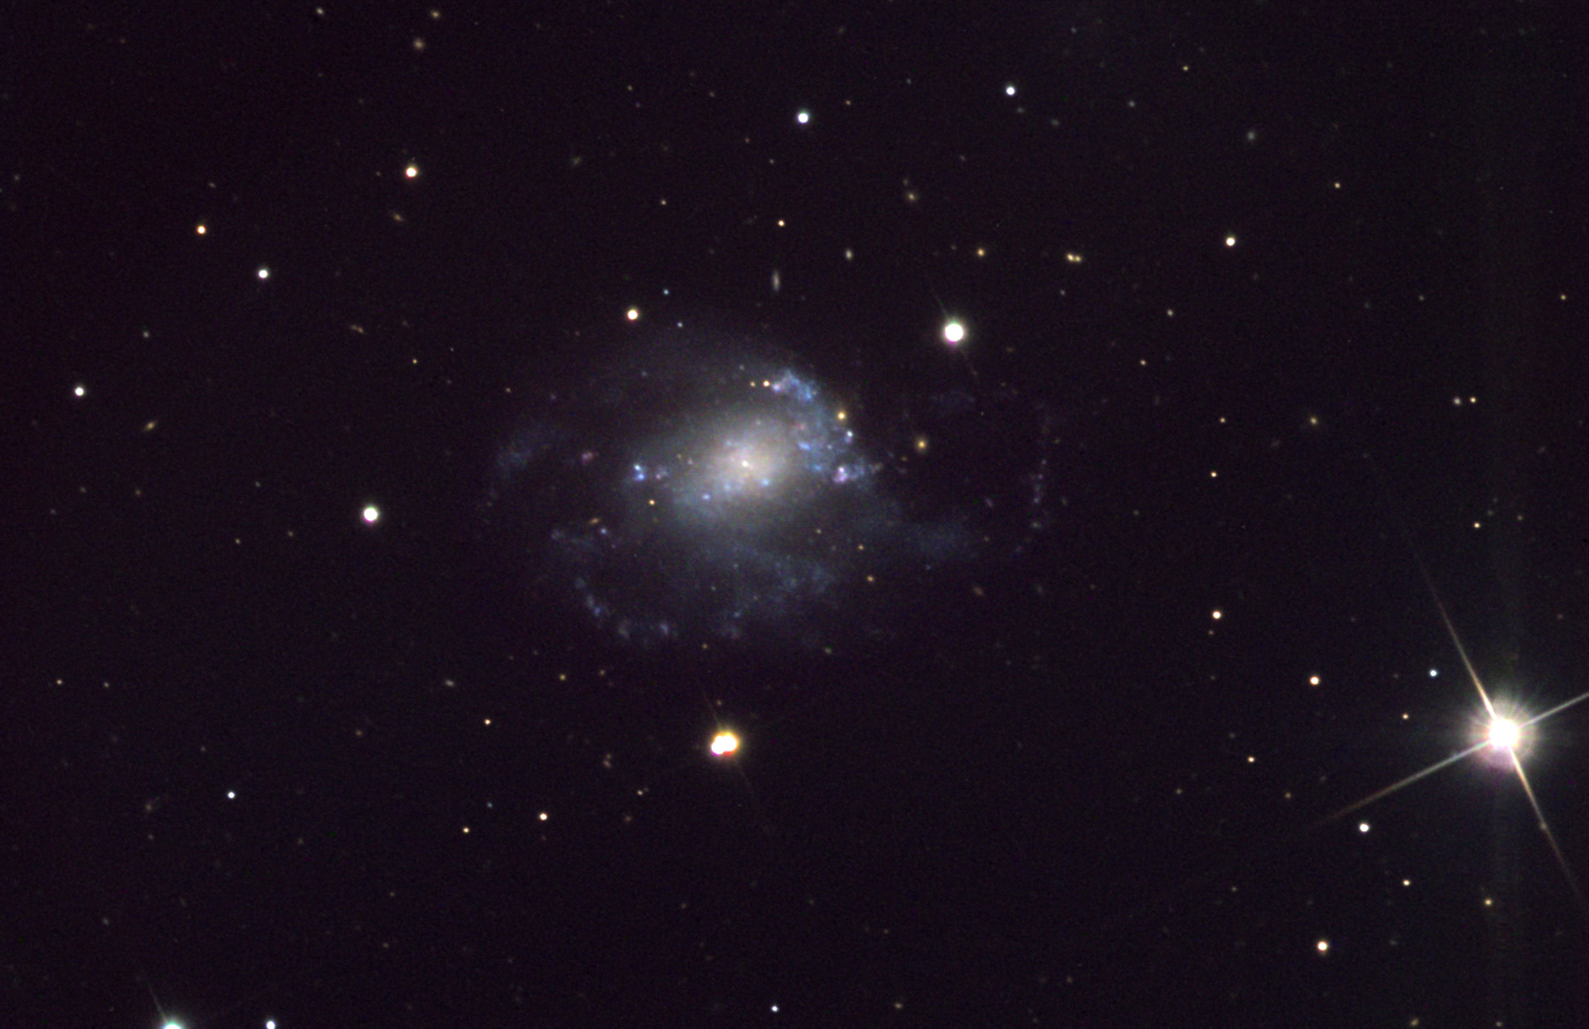

NGC 428

NGC 428 is approximately 70 million light years away. Its distorted shape leads astronomers to think that this galaxy may have absorbed another galaxy in its recent history. The many starforming regions and bright blue star clusters hint at the activity present in the disk of this galaxy. The "blob" beneath the galaxy is actually a very colorful triple star system.

This image was taken as part of Advanced Observing Program (AOP) program at Kitt Peak Visitor Center during 2014.

Credit: KPNO/NOIRLab/NSF/AURA/Rex Wilcox/Adam Block